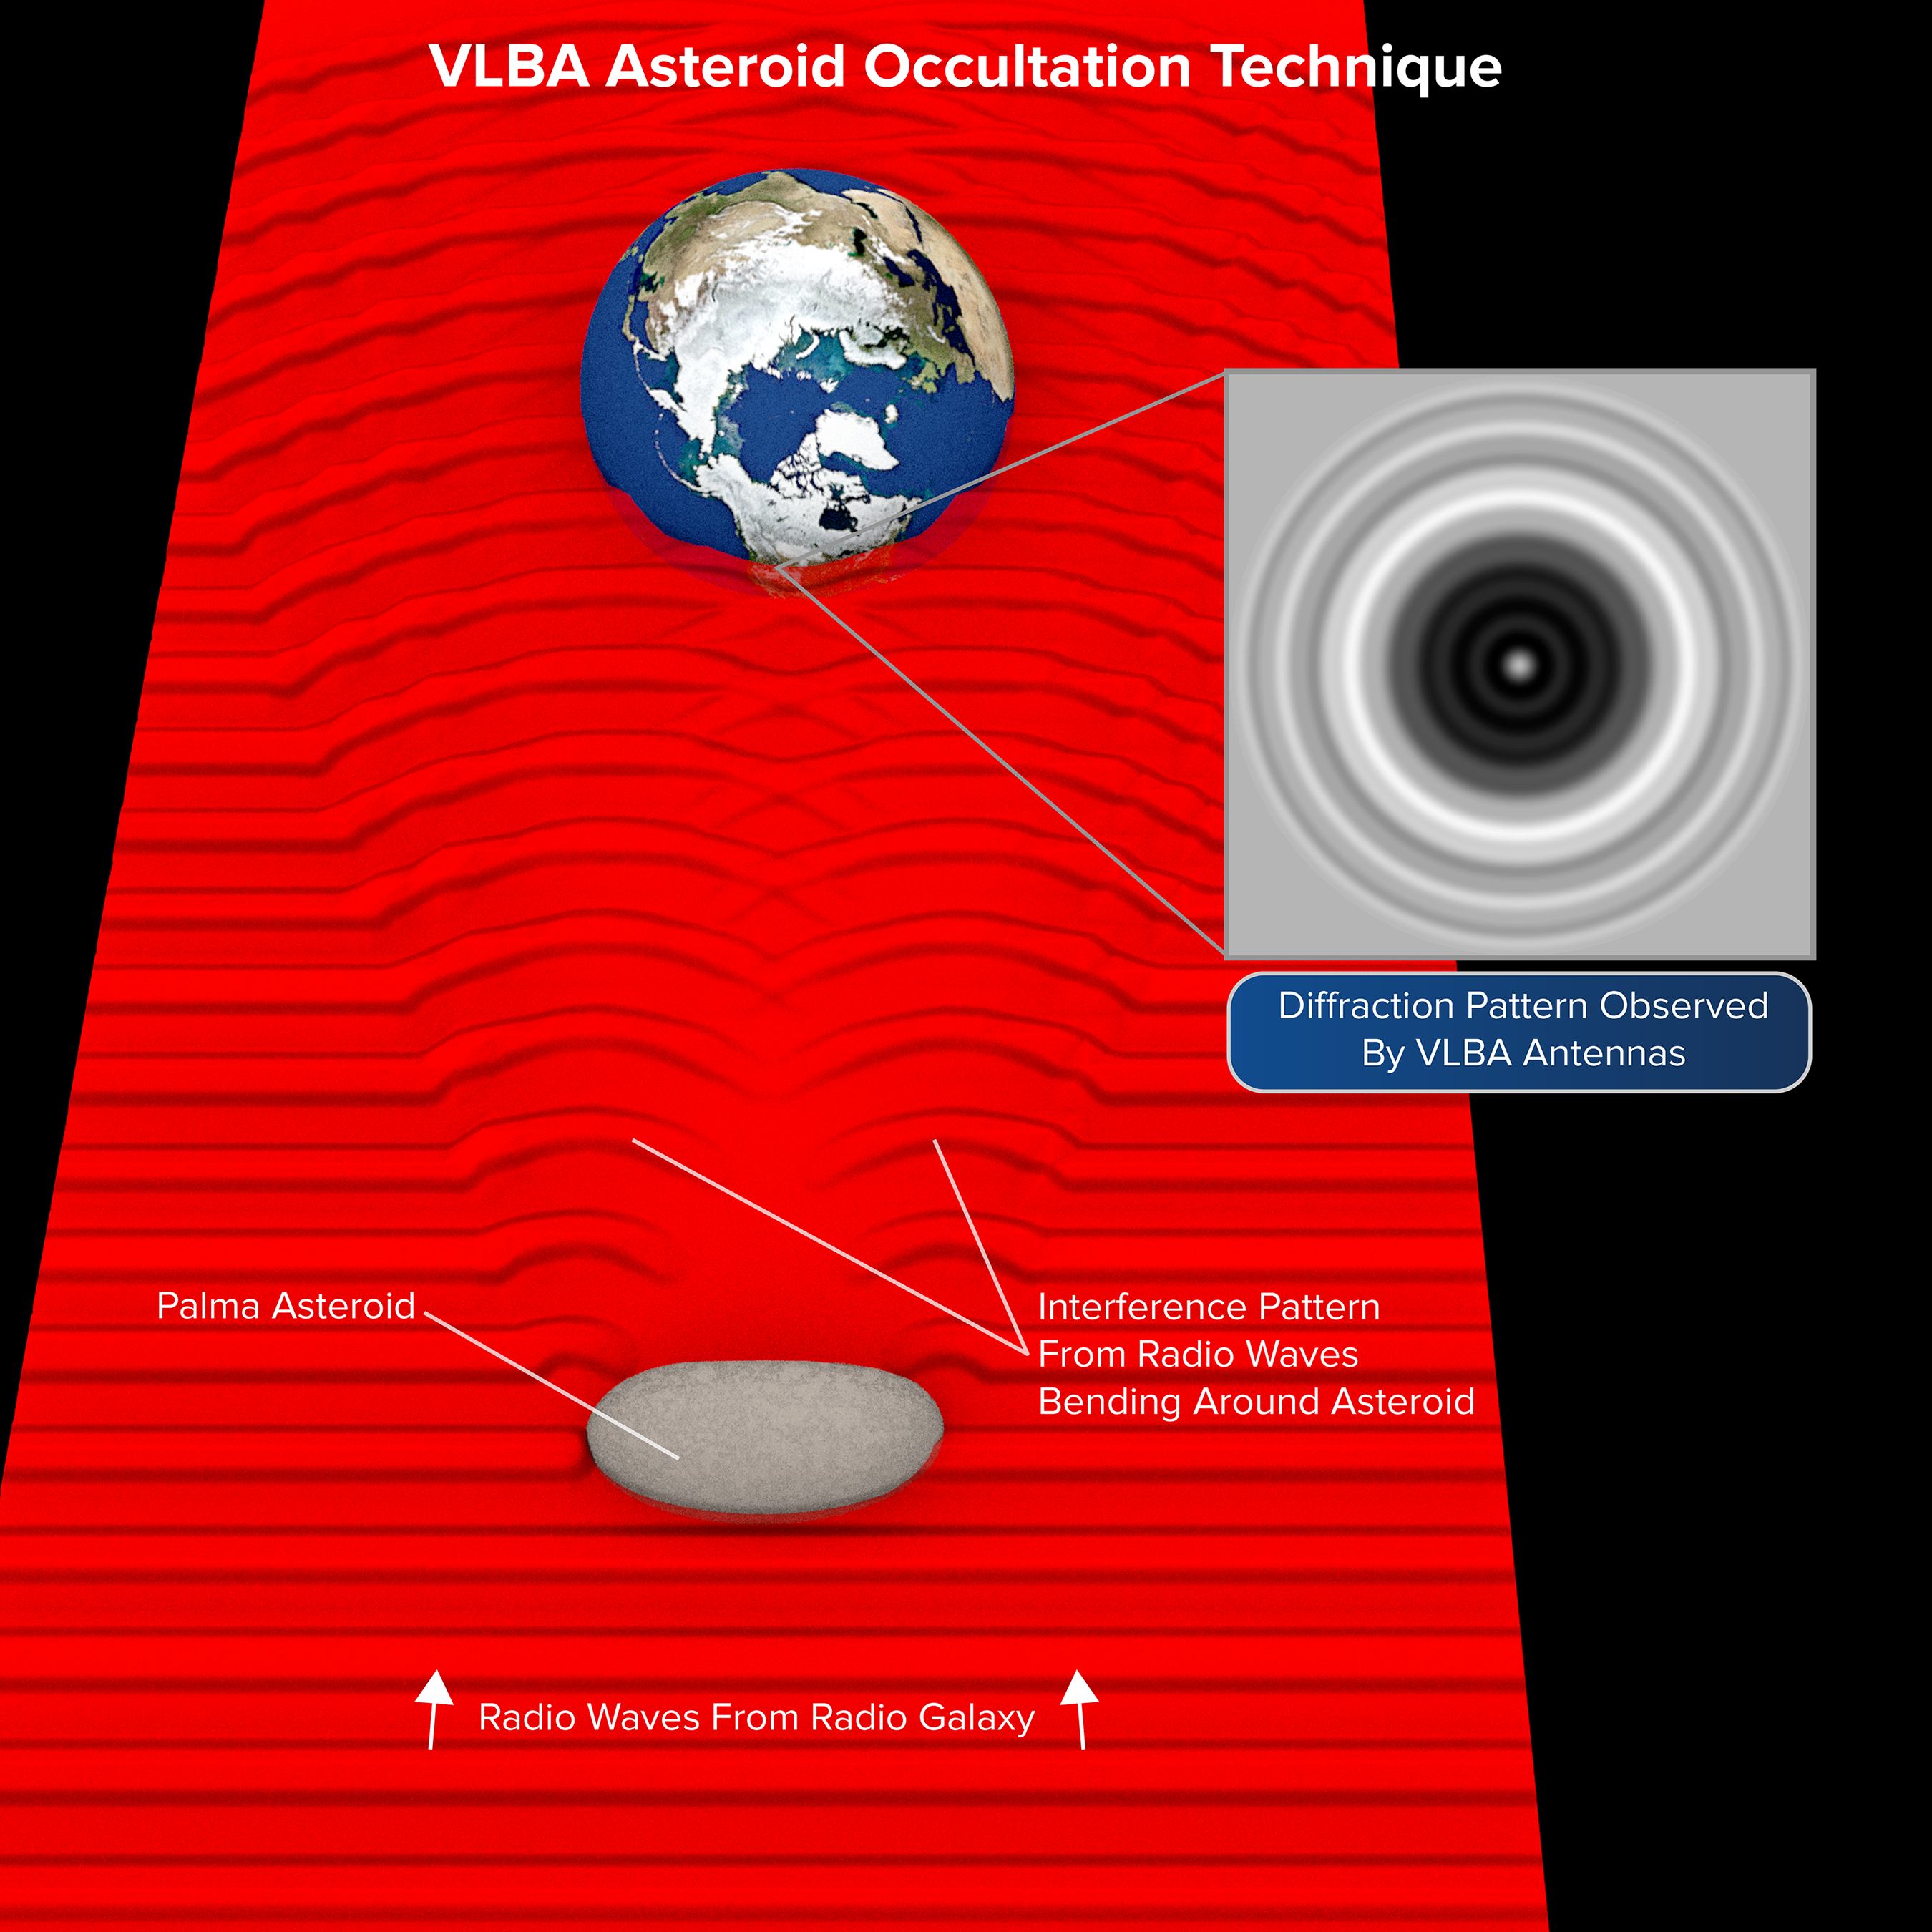

VLBA Sees Diffraction Patterns Caused by Asteroid

Radio waves from a distant galaxy were blocked from view by an asteroid in our Solar System. However, in a process called diffraction, waves bent around the asteroid and interacted to form a pattern of bright and dark circles. Astronomers analyzed this pattern to learn new details about the asteroid's. size, shape, and orbit.

Credit: B. Saxton NRAO/AUI/NSF